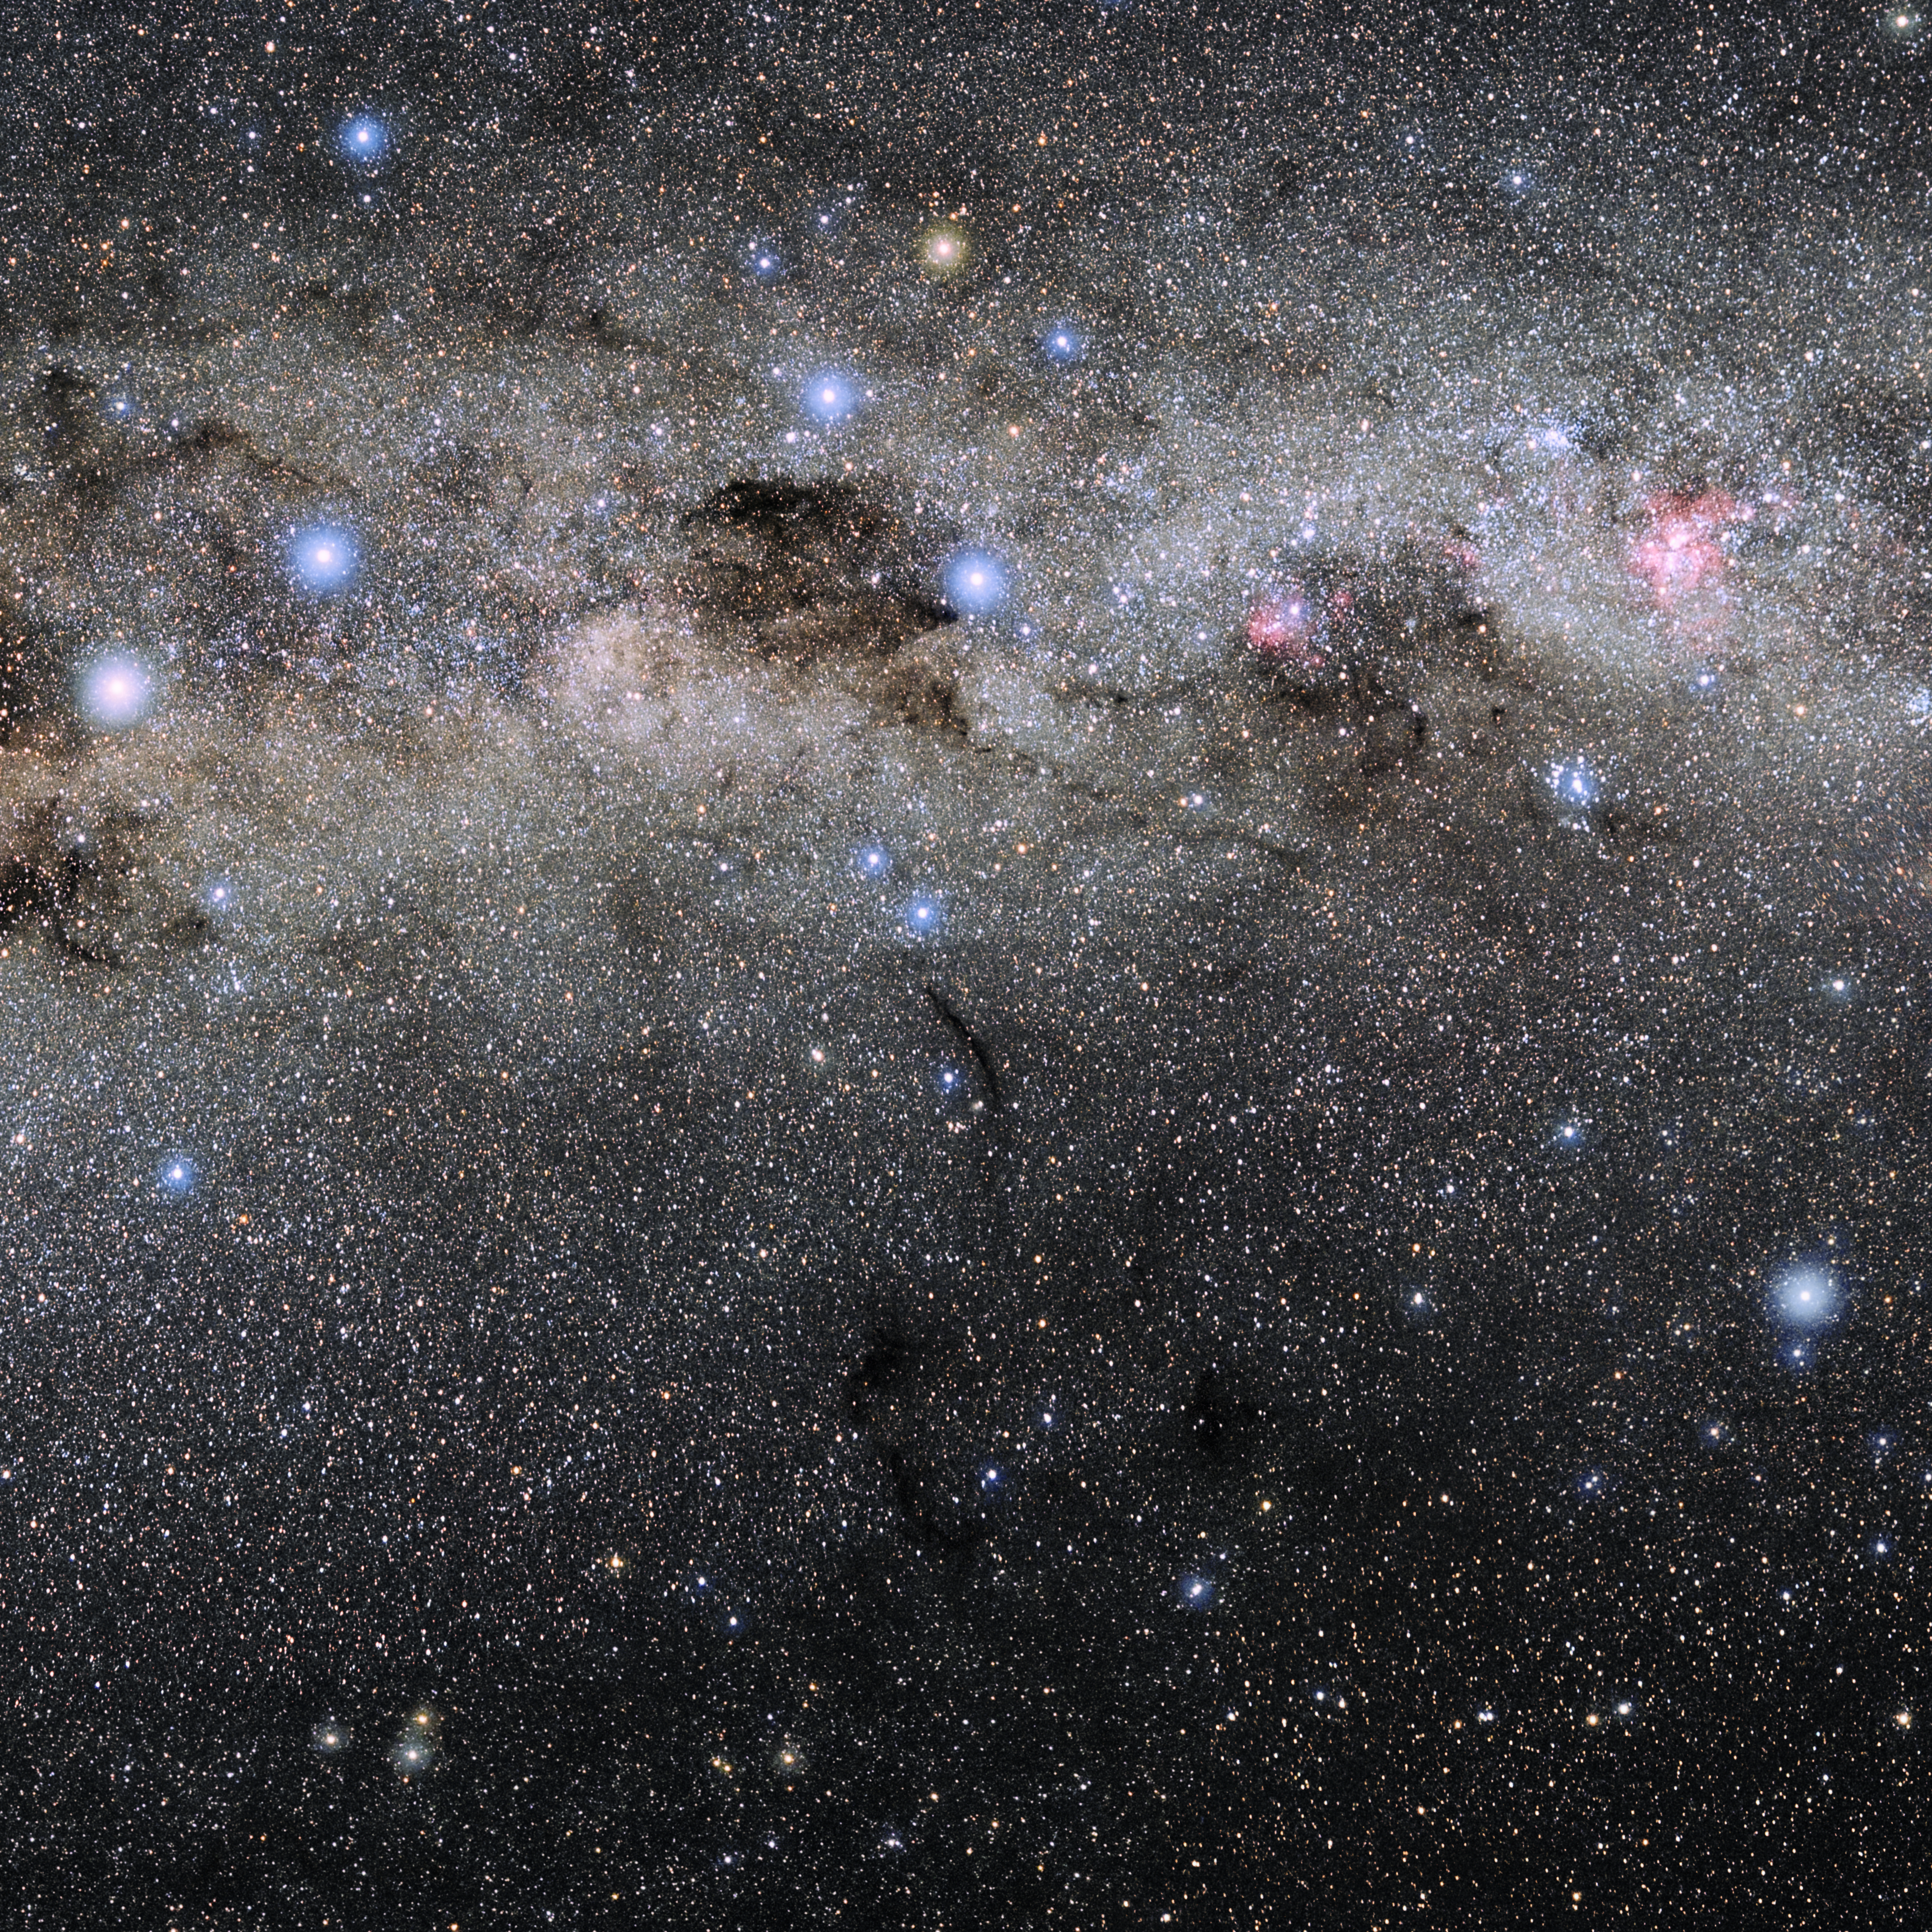

Musca

Photo of the constellation Musca produced by NOIRLab in collaboration with Eckhard Slawik, a German astrophotographer. Here is the annotated version.

Credit: E. Slawik/NOIRLab/NSF/AURA/M. Zamani